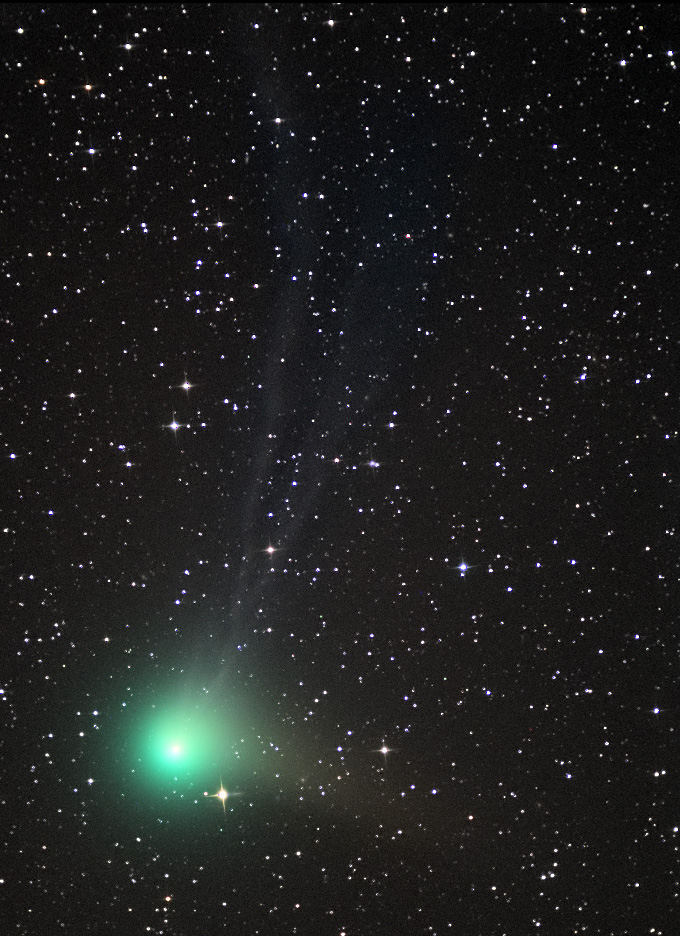

Comet Machholz (C/2004 Q2)

In the past comets brought with them connotations of doom and gloom. Witnessing a comet in the night sky could very well be one of the scariest things a person might see up there in the heavens. Nowadays, given sufficient distance from the Earth, comets elicit a distinctly different reaction. People gaze at them in wonder from even bright city skies- and amateur astronomers enjoy the change in pace from their usual astronomical vistas. This comet, Machholz (C/2004 Q2), rounded the Sun in 2005 and is now on its journey to the outer part of the solar system. On its way, people in the northern hemisphere could catch a glimpse of it during early 2005.

This image was taken as part of Advanced Observing Program (AOP) program during 2014 at Kitt Peak Visitor Center.

Credit: KPNO/NOIRLab/NSF/AURA/Adam Block